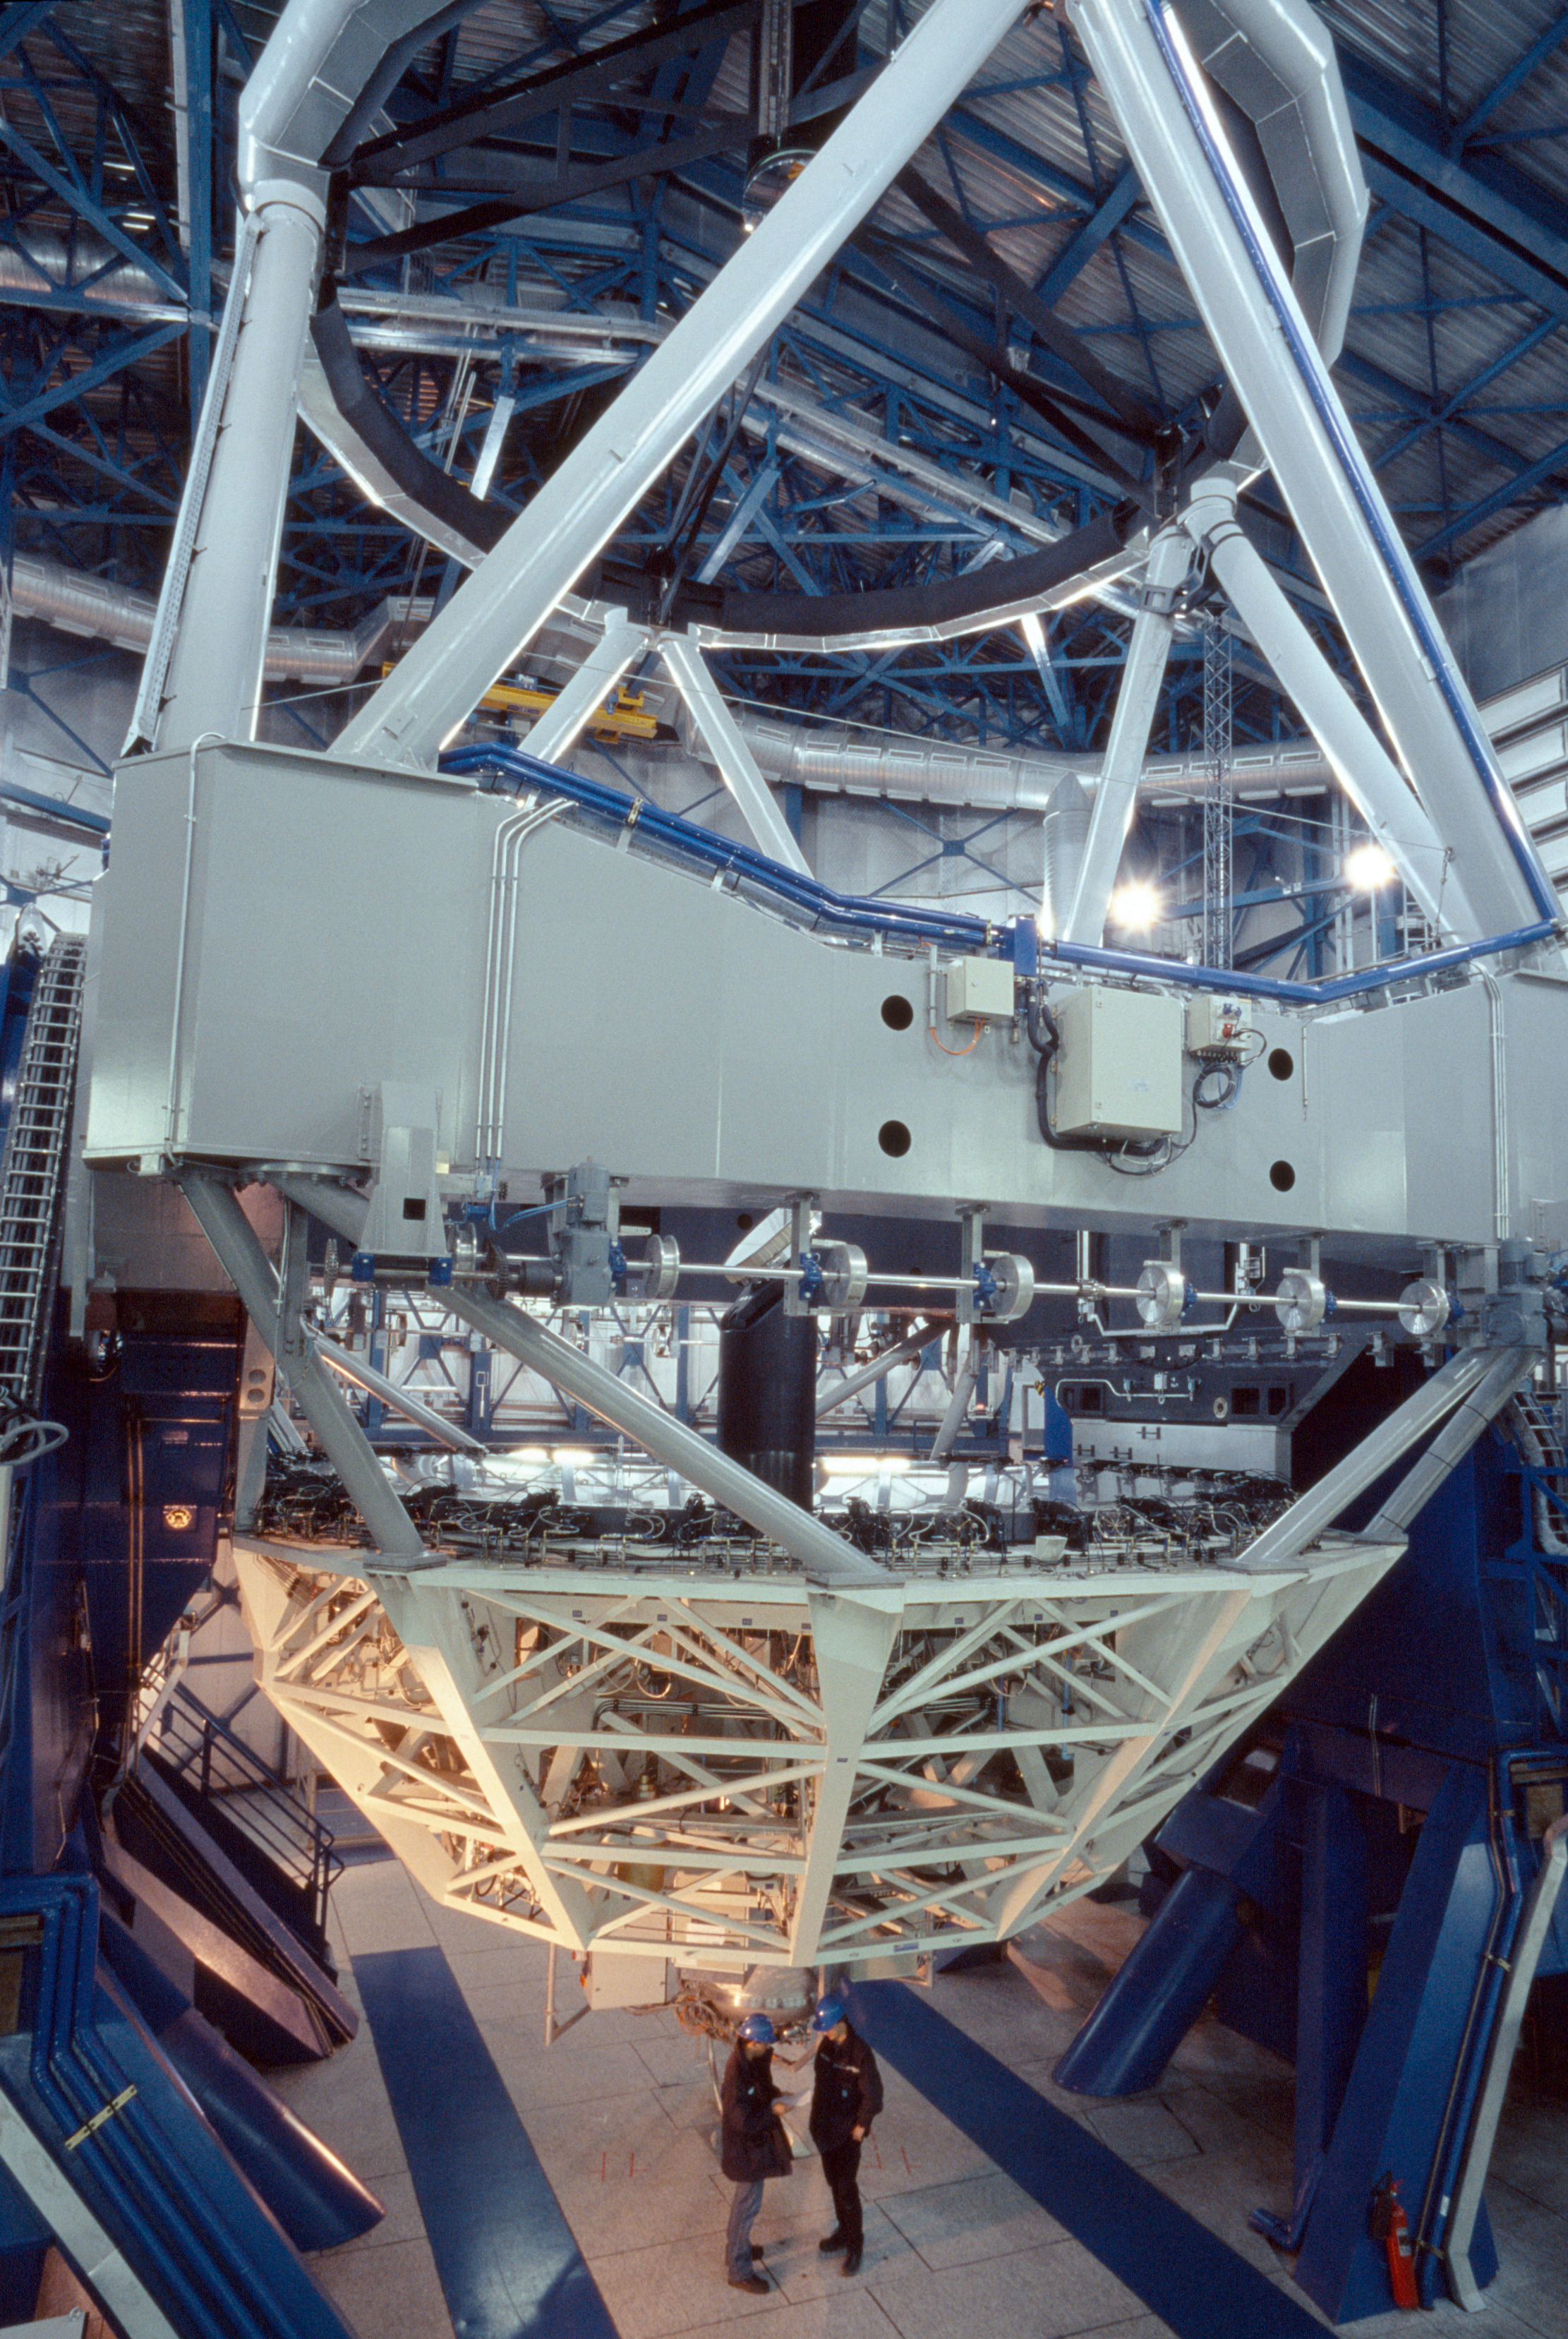

SINFONI attached to YEPUN

SINFONI instrument on the VLT Unit Telescope 4 (called YEPUN).

Credit: ESO